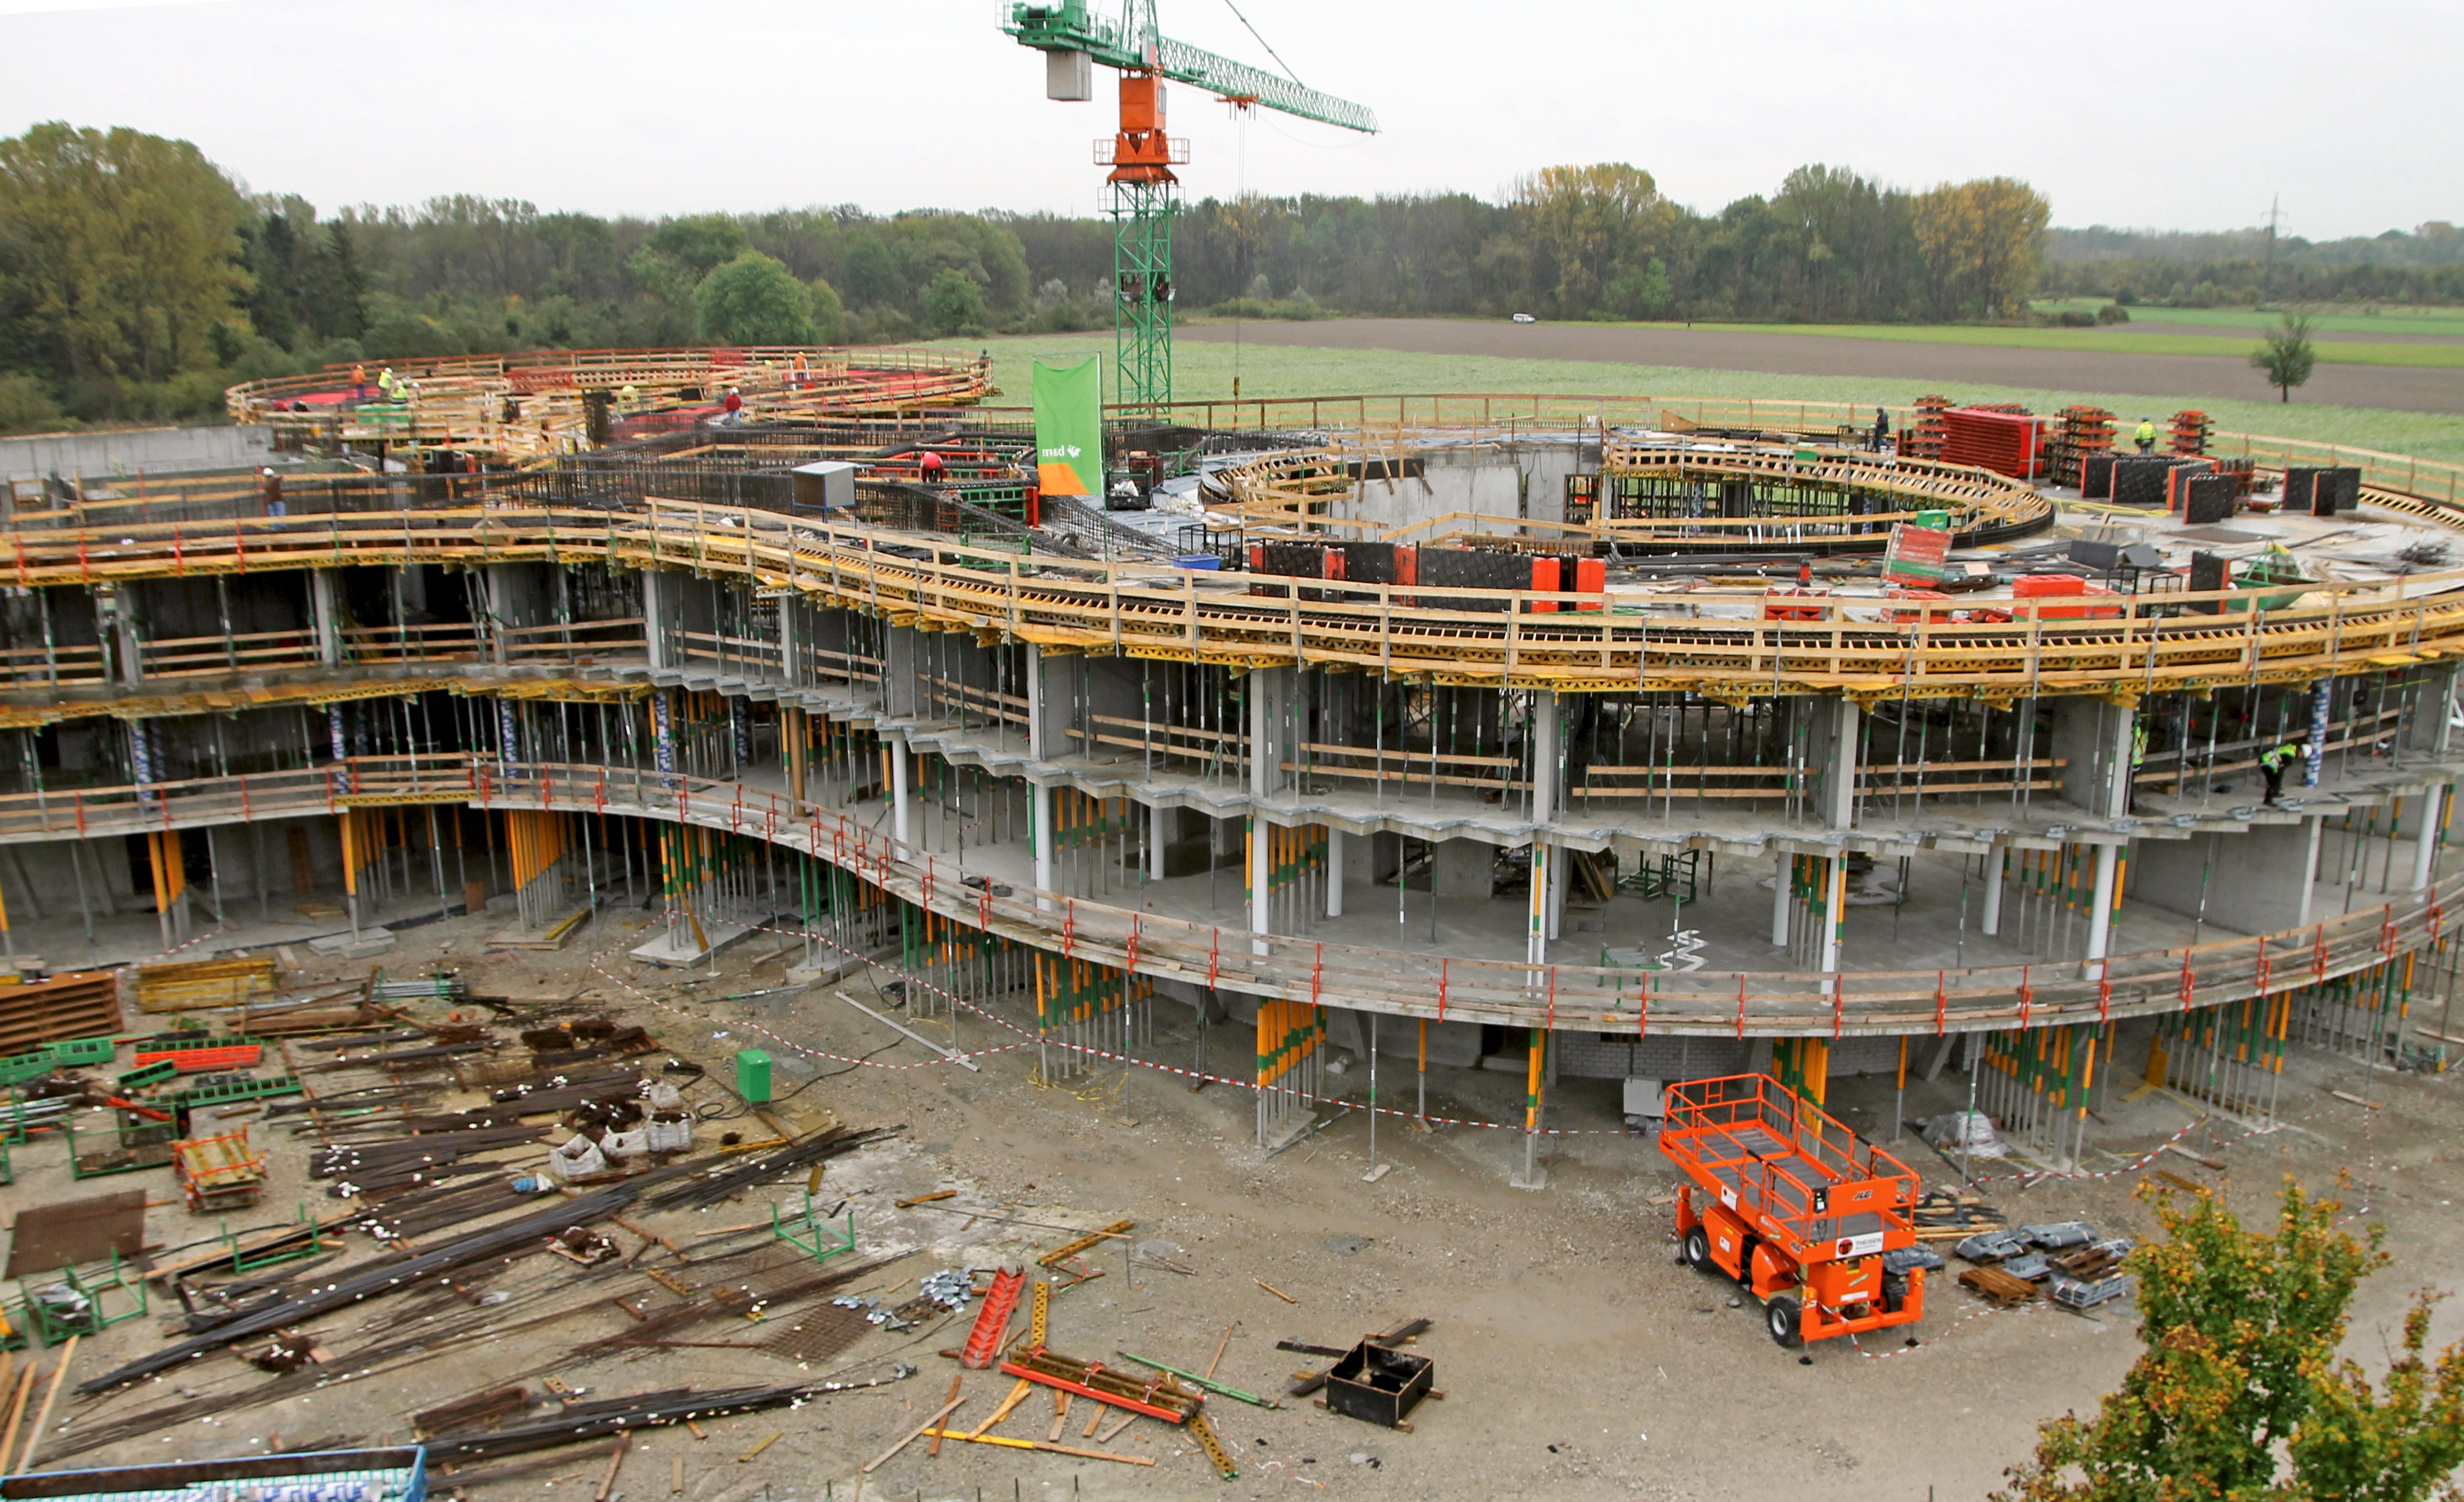

Headquarter's Extension

This image shows what will be ESO's new office and conference building. The building, designed by architects Auer+Weber, will help to house the growing number of Garching staff, and be the cradle of the technological innovations needed for ESO’s ambitious projects.

Credit: ESO